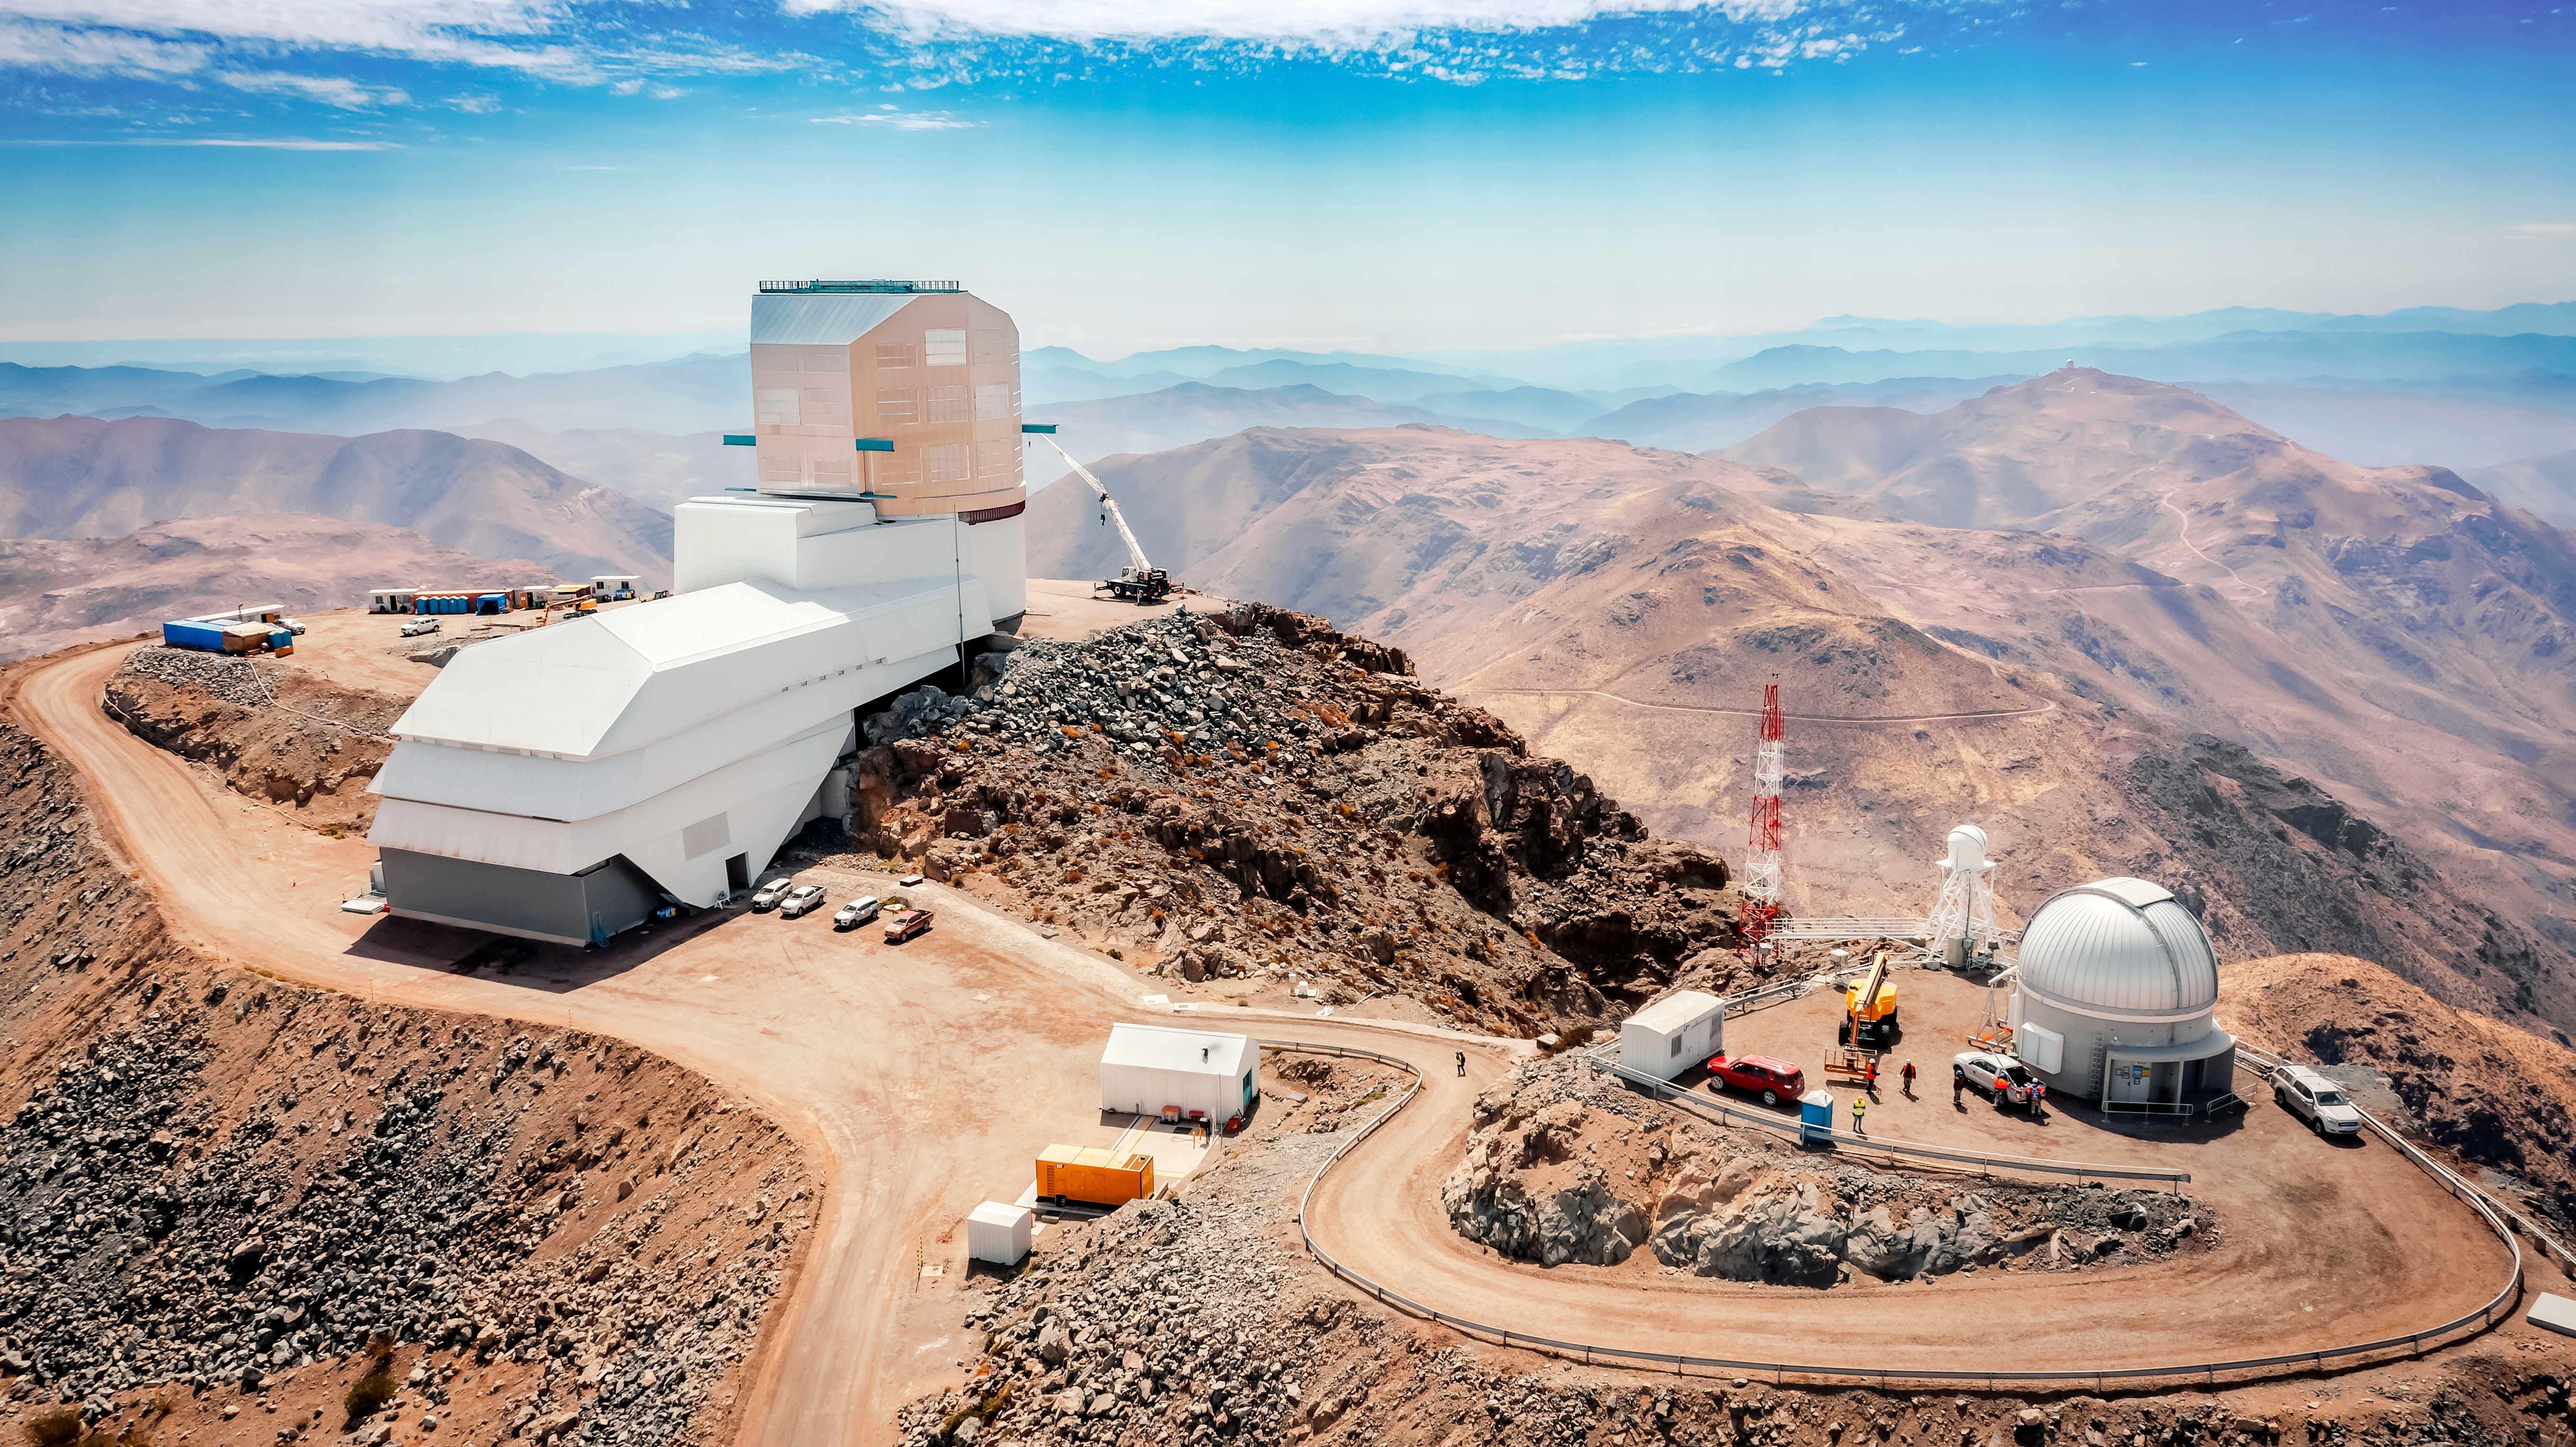

Drone view of the Vera C. Rubin Observatory

Aerial view of Rubin Observatory and surrounding buildings taken by drone in October 2023. The 8.4-meter telescope at Rubin Observatory, equipped with the highest-resolution digital camera in the world, will take enormous images of the southern hemisphere sky, covering the entire sky every few nights. Rubin will do this over and over for 10 years, creating a timelapse view of the Universe that’s unlike anything we’ve seen before.

Credit: Rubin Observatory/NSF/AURA/A. Pizarro D.